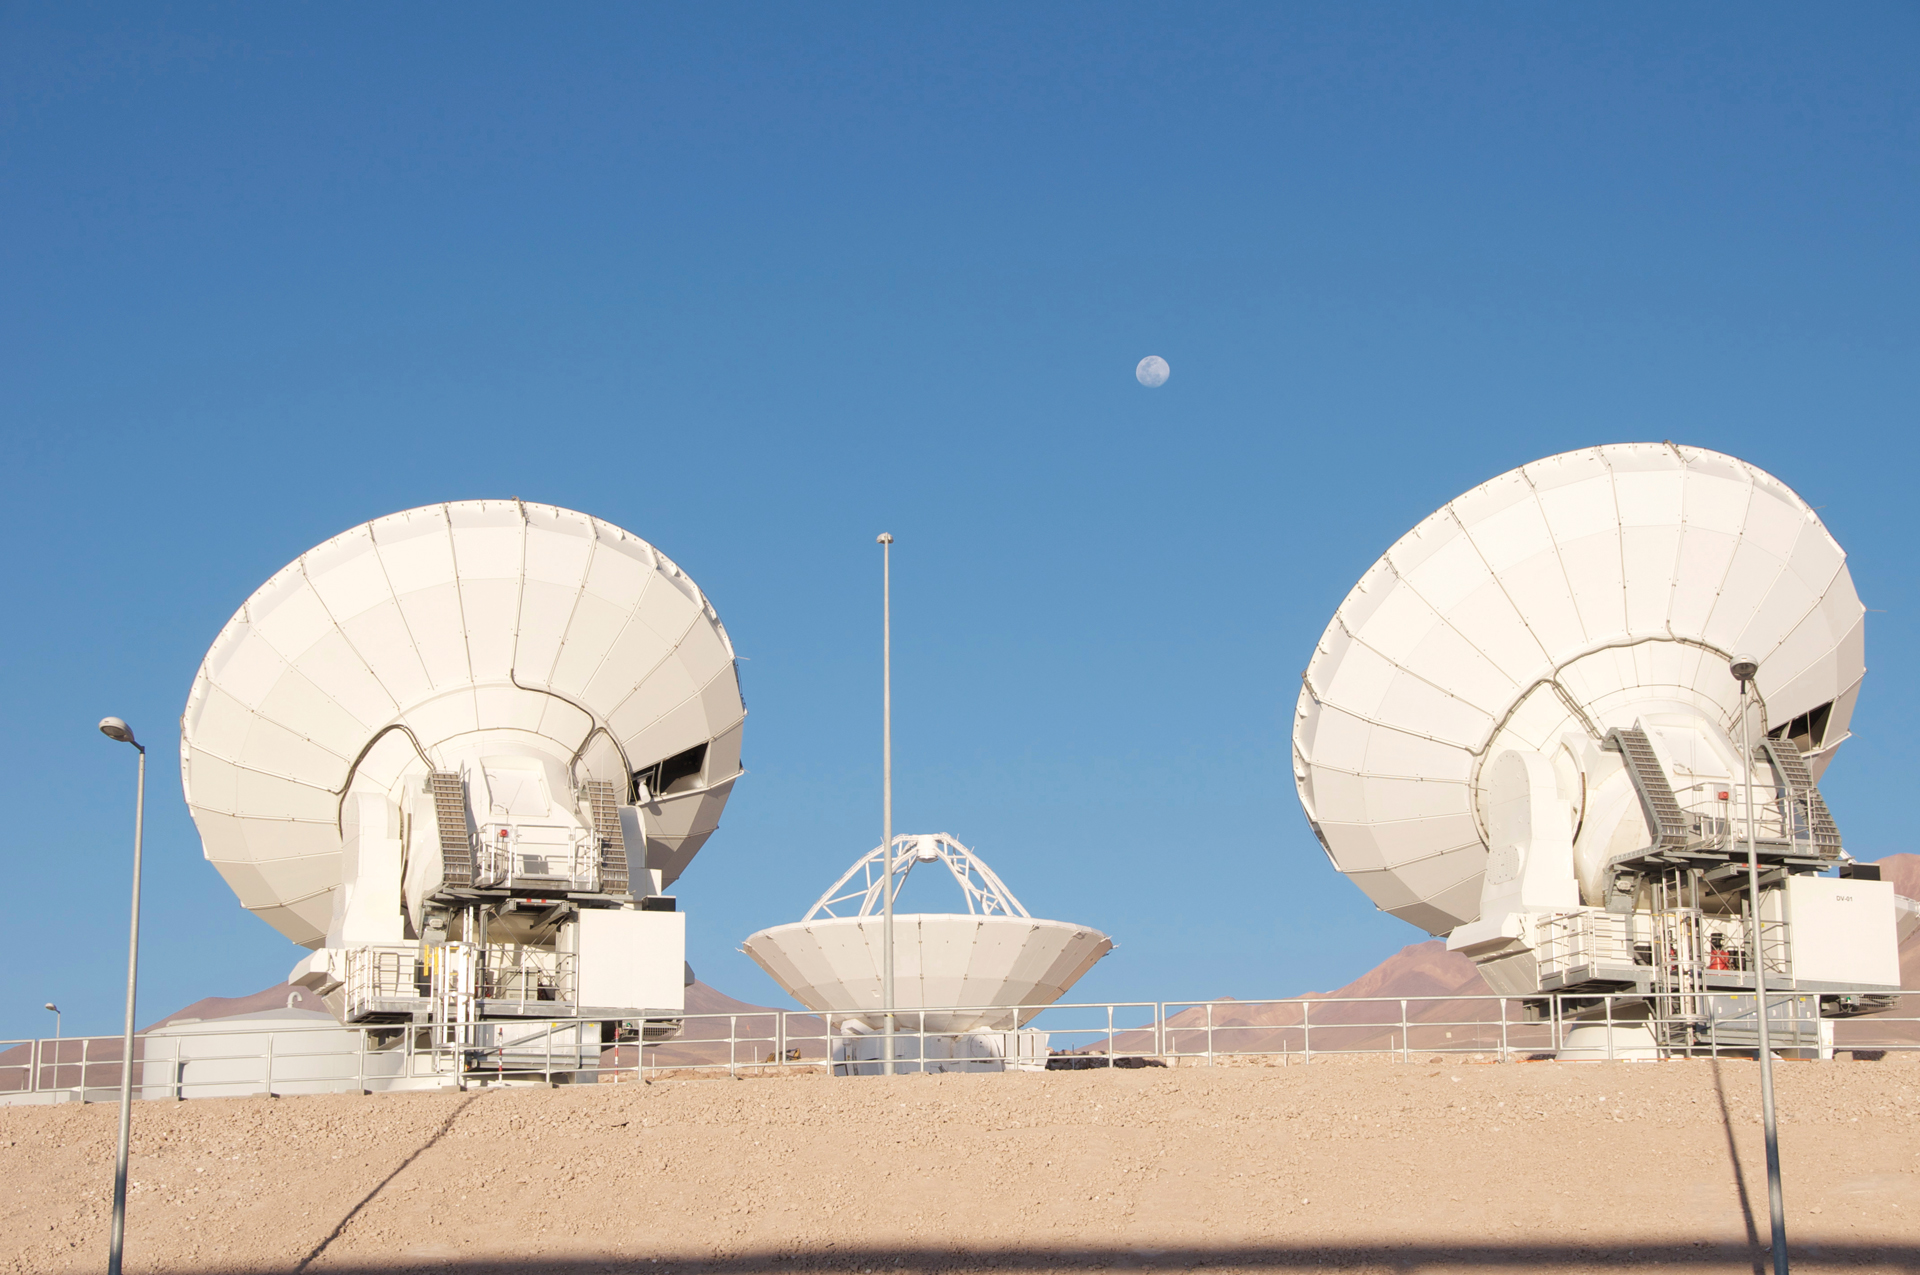

Moonrise Over the OSF

The upper deck of the testing range at the ALMA Operations Support Facility in northern Chile. Two North American 12-meter antennas observe together while a Japanese 12-meter antenna awaits commands.

Credit: A. Wootten, NRAO/AUI/NSF